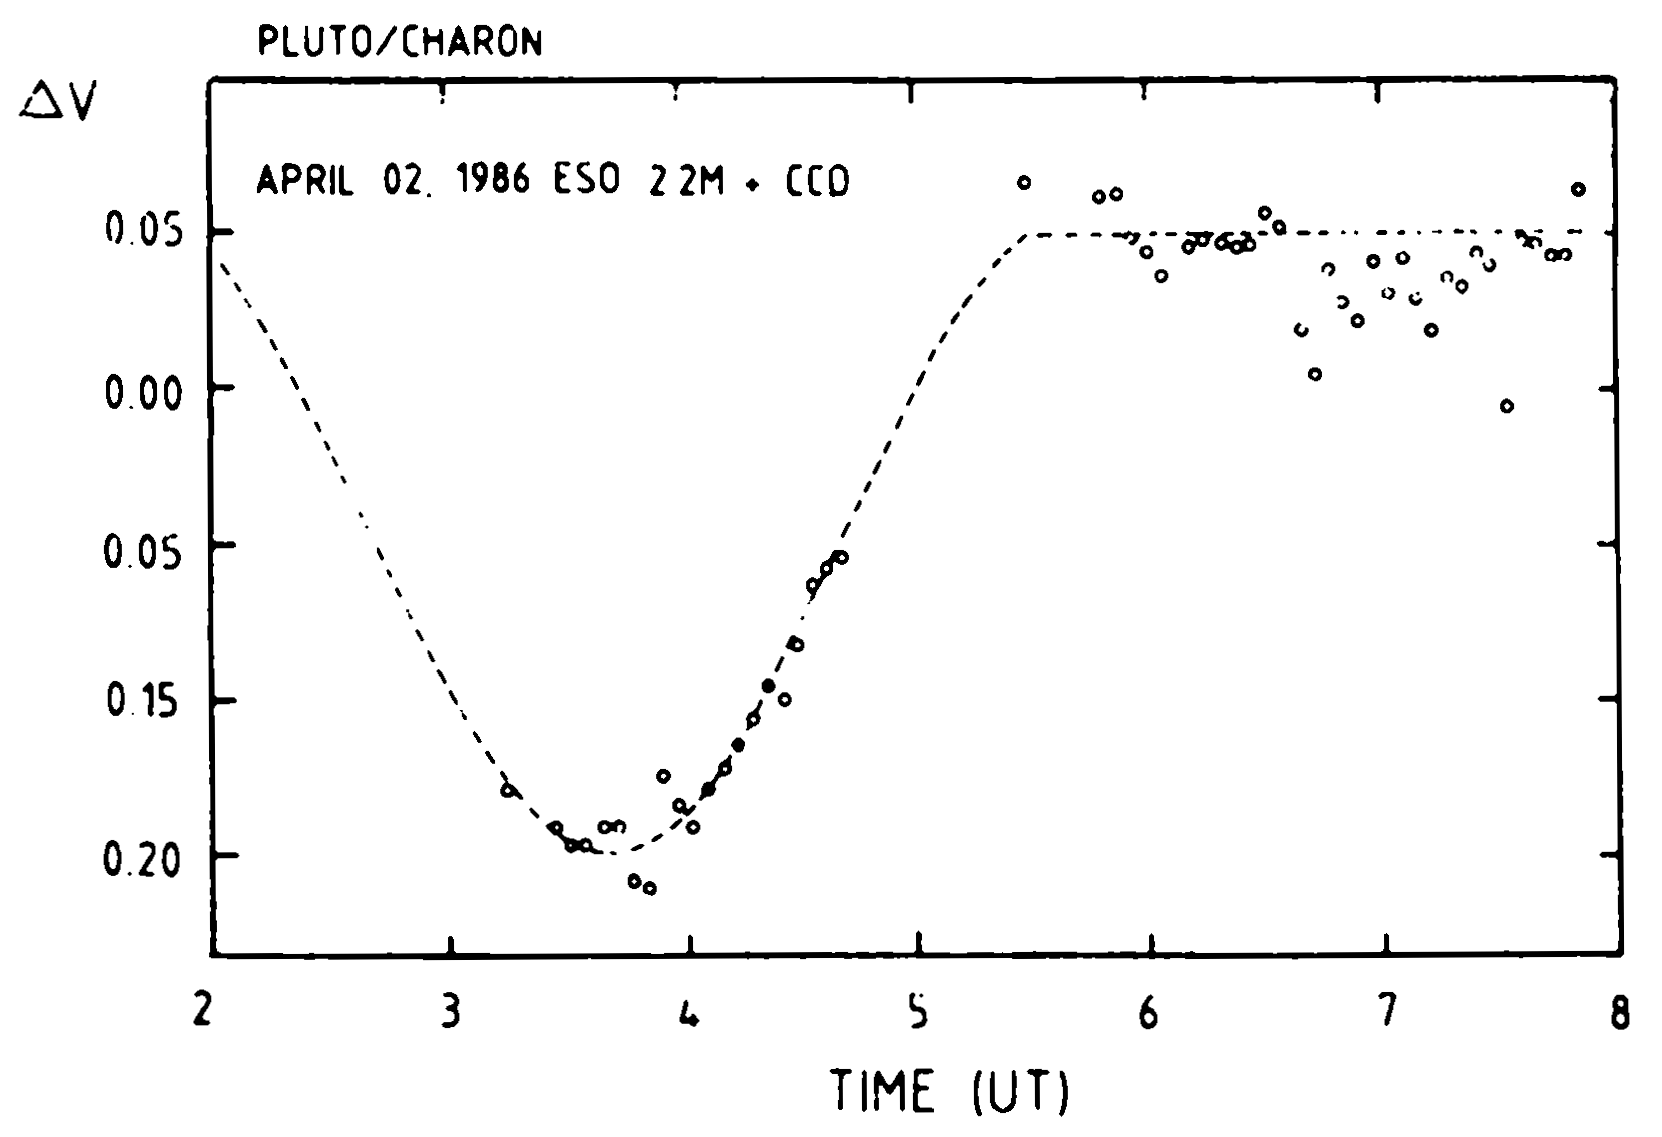

Eclipse of Pluto on April 2, 1986

Eclipse of Pluto on April 2, 1986. The figure shows the light curve (time vrs. magnitude (logarithmic intensity)), as observed during an eclipse when Charon passed in front of Pluto on April 2, 1986. The dashed curve shows the light variation predicted by the best fitting geometric and photometric parameters, that is those mentioned in the text. (ESO Press Release eso8610)

Credit: ESO